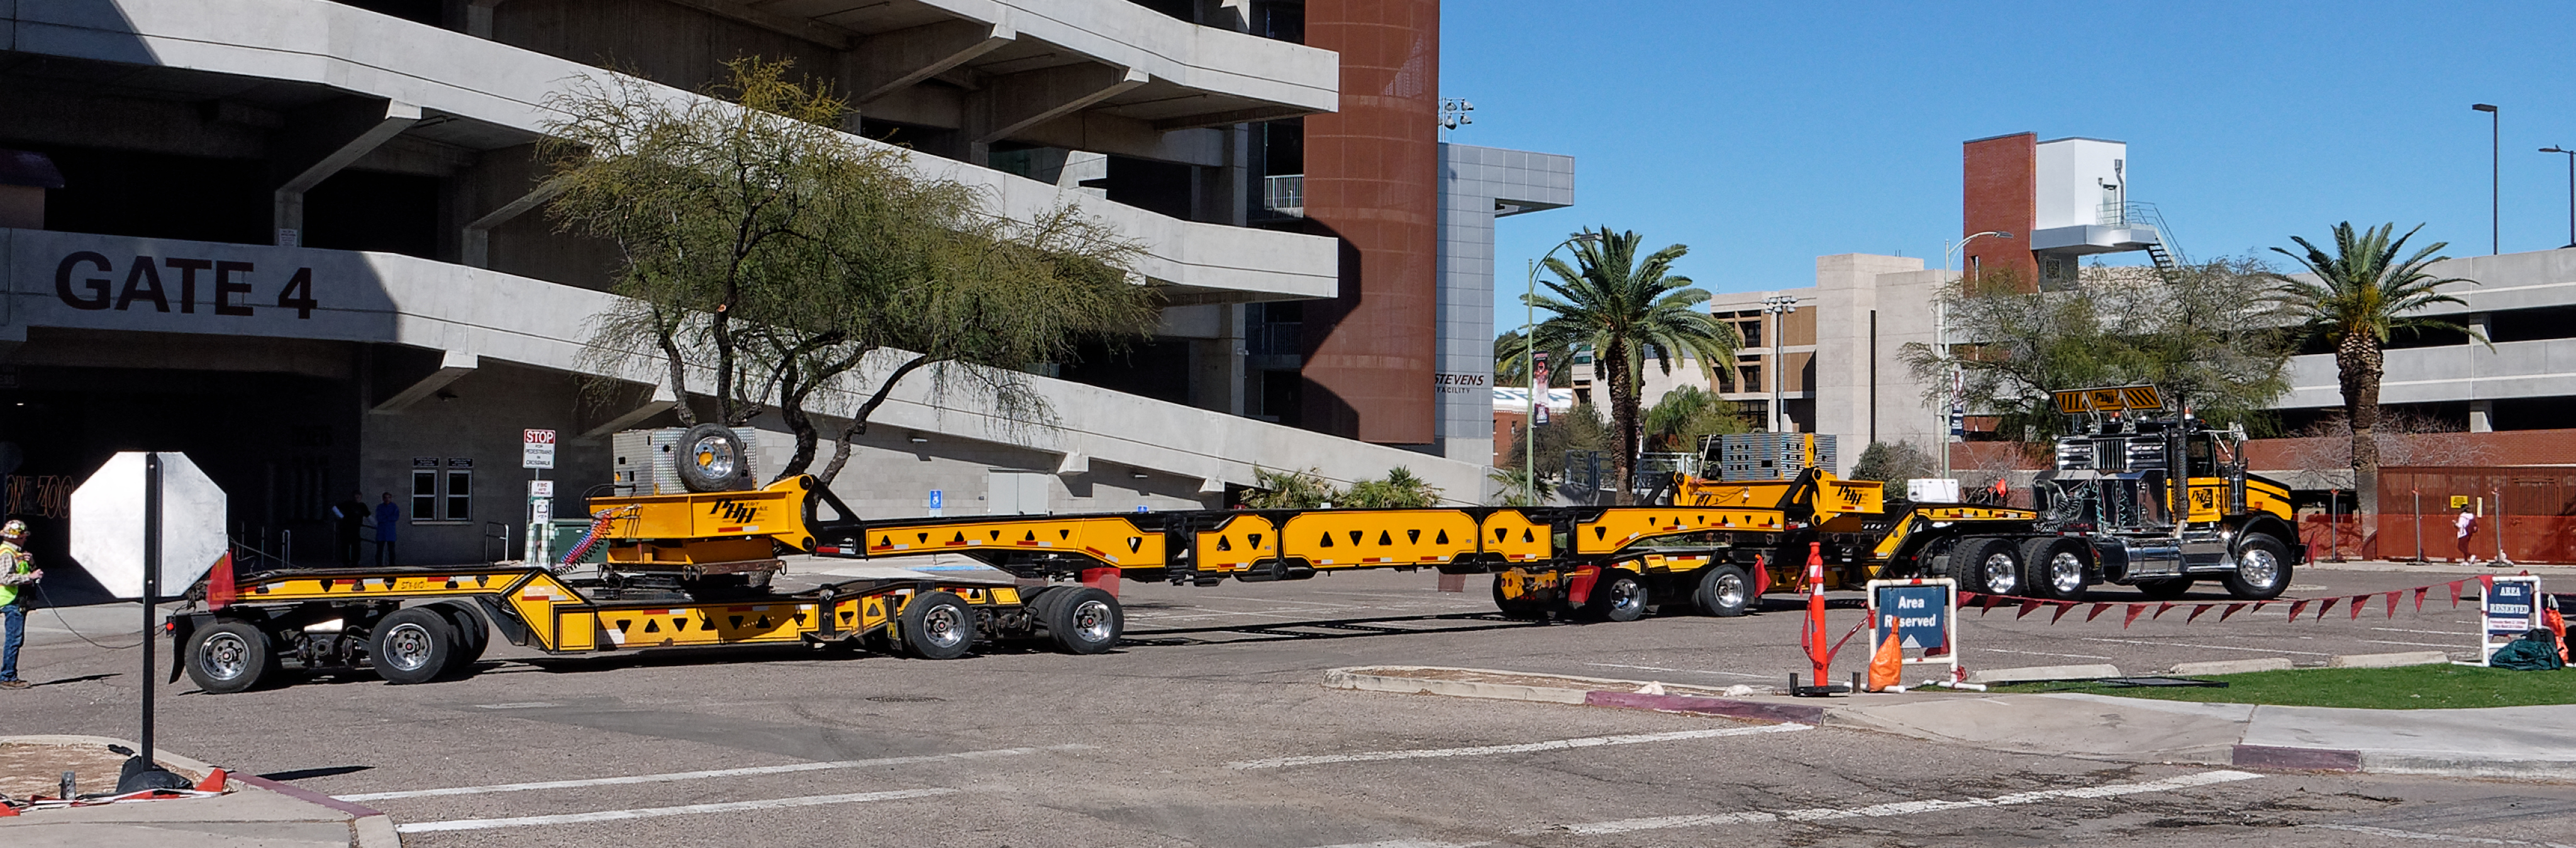

M1M3 Lifted onto Transport Vehicle

The LSST Primary/Tertiary Mirror (M1M3) was lifted by crane onto a Precision Heavy Haul, Inc. transport vehicle on March 14.

Credit: Rubin Observatory/NSF/AURA